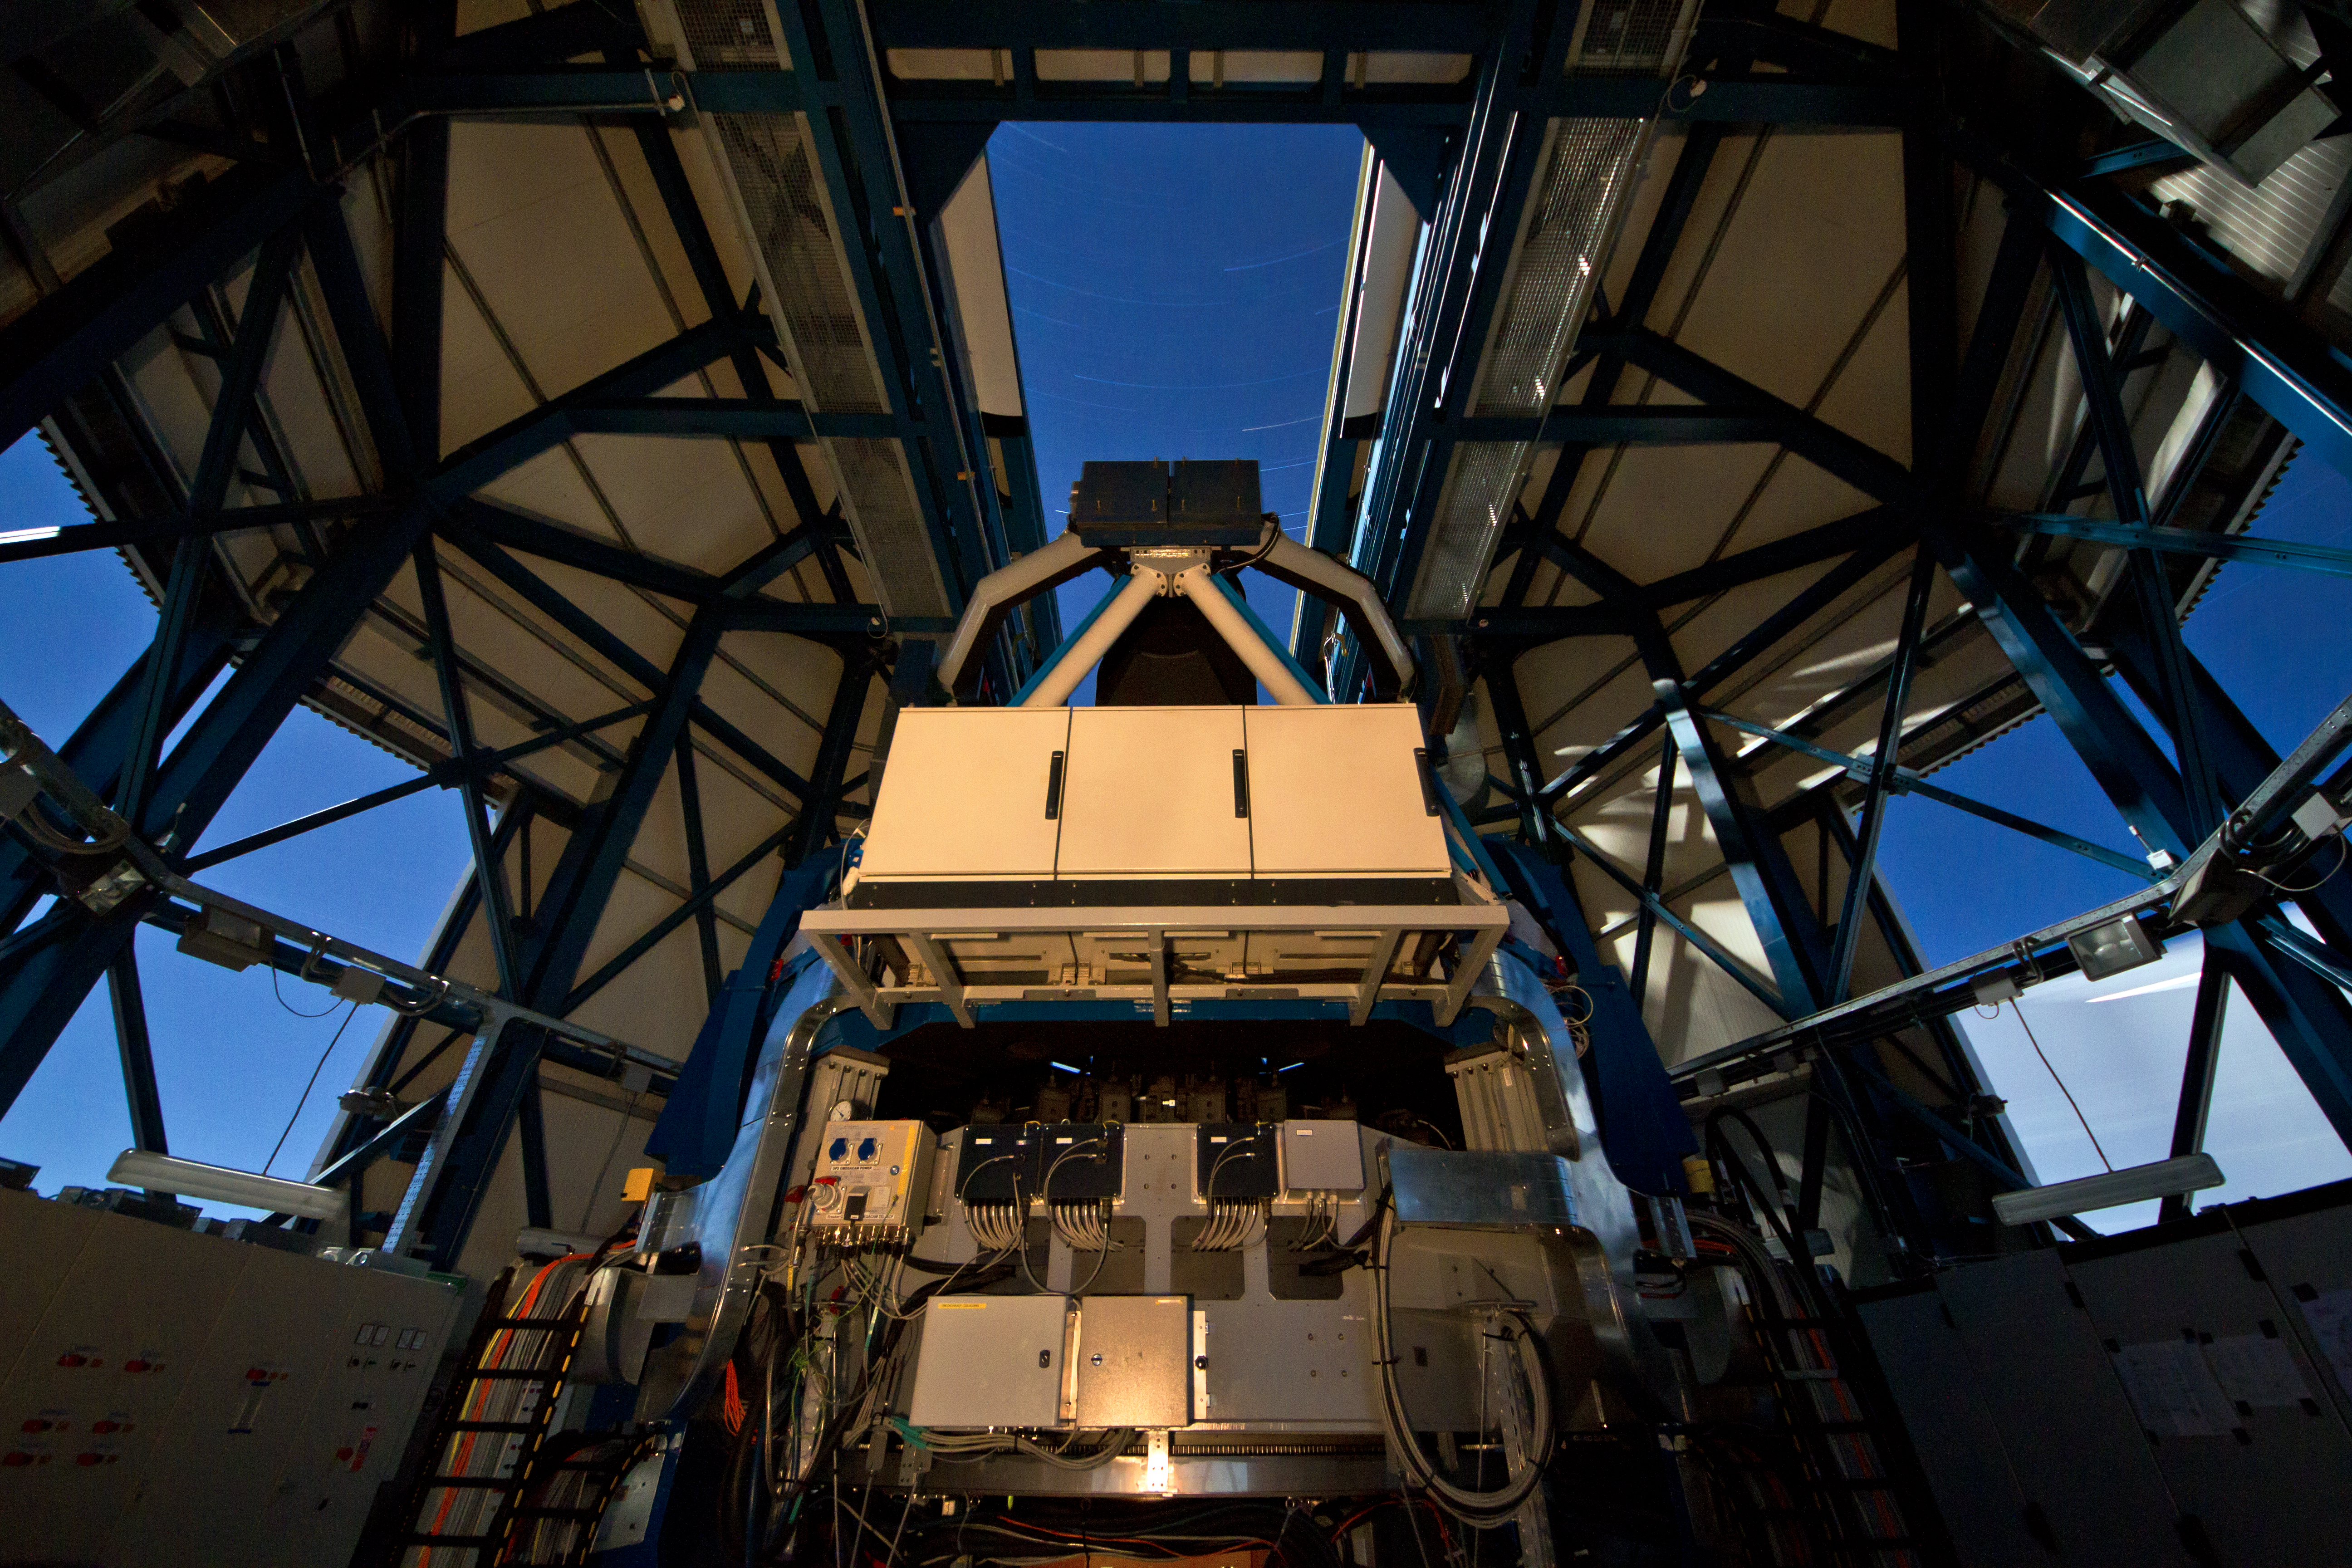

The VLT Survey Telescope (VST)

The VLT Survey Telescope (VST) at Cerro Paranal. The VST is a state-of-the-art 2.6-metre telescope equipped with OmegaCAM, a monster 268 megapixel CCD camera with a field of view four times the area of the full Moon. It will survey the visible-light sky. The VST is the result of a joint venture between ESO and the Capodimonte Astronomical Observatory (OAC) of Naples, a research centre of the Italian National Institute for Astrophysics (INAF).

Credit: ESO/G. Lombardi (glphoto.it)